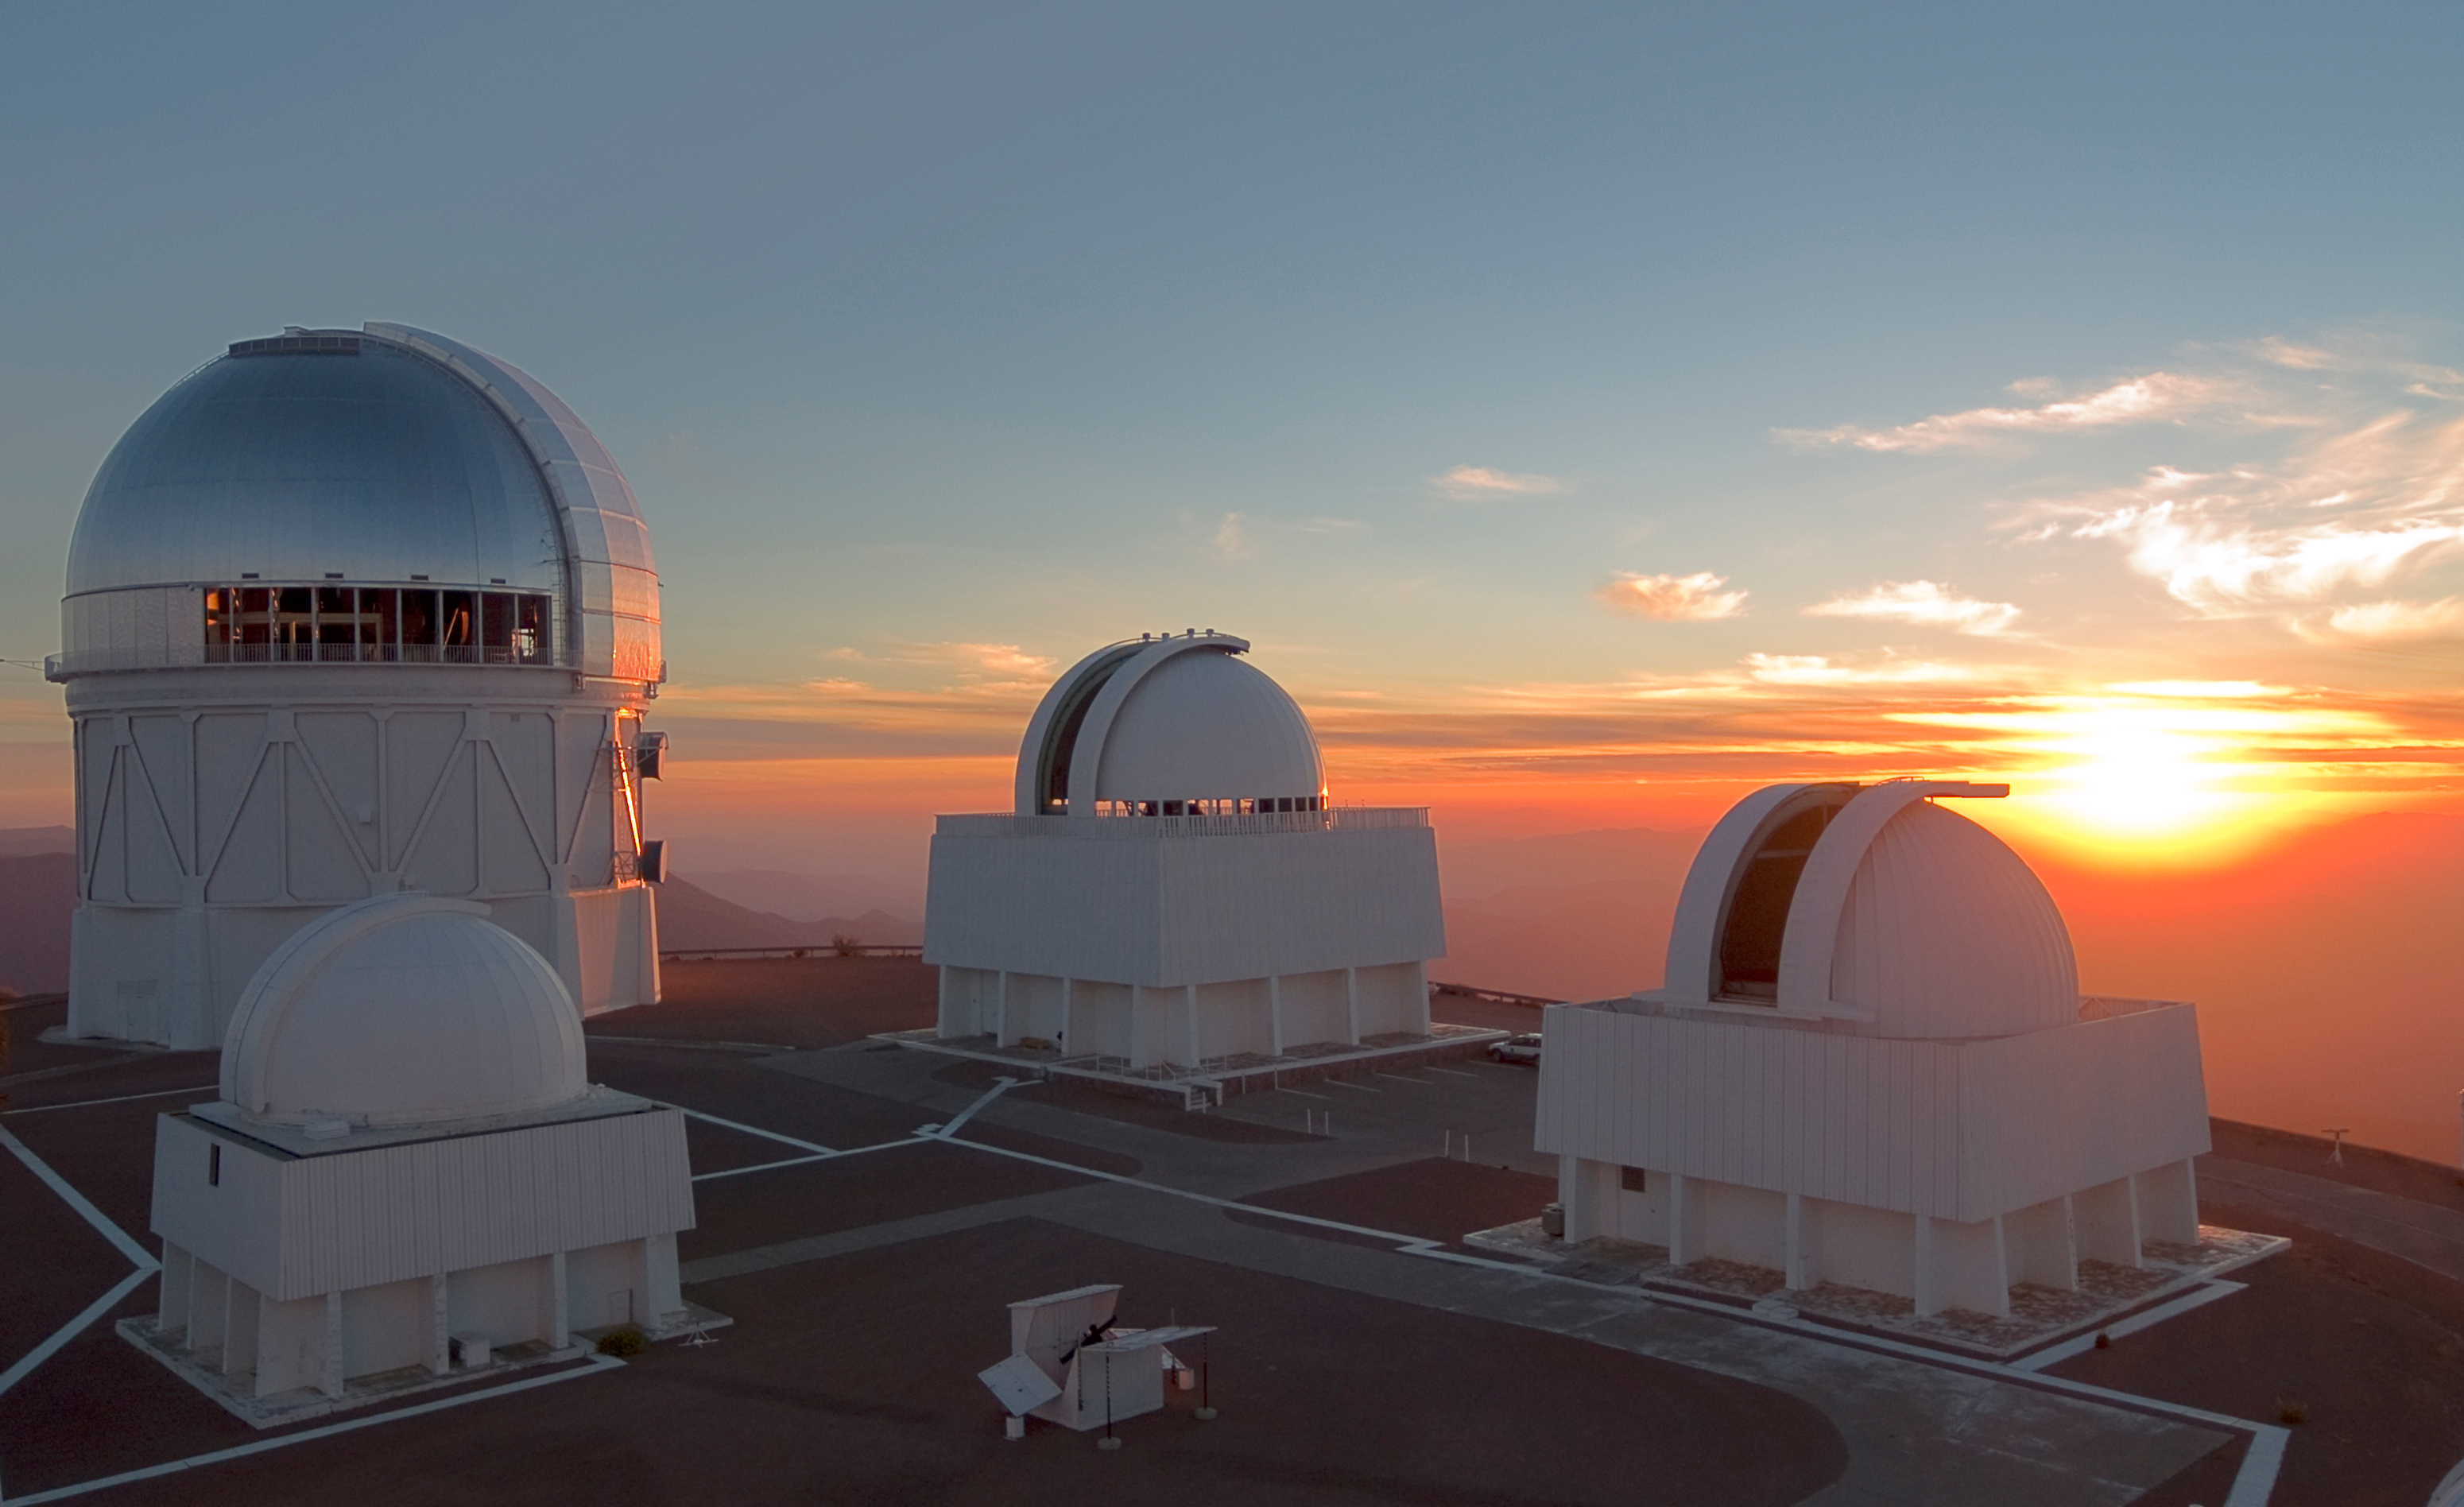

Sunset at CTIO

The telescope domes at Cerro Tololo Inter-American Observatory in Chile open their shutters in preparation for a night of observing, as the sun sets. Taken in 2007.

Credit: T. Abbott and NOIRLab/NSF/AURA/